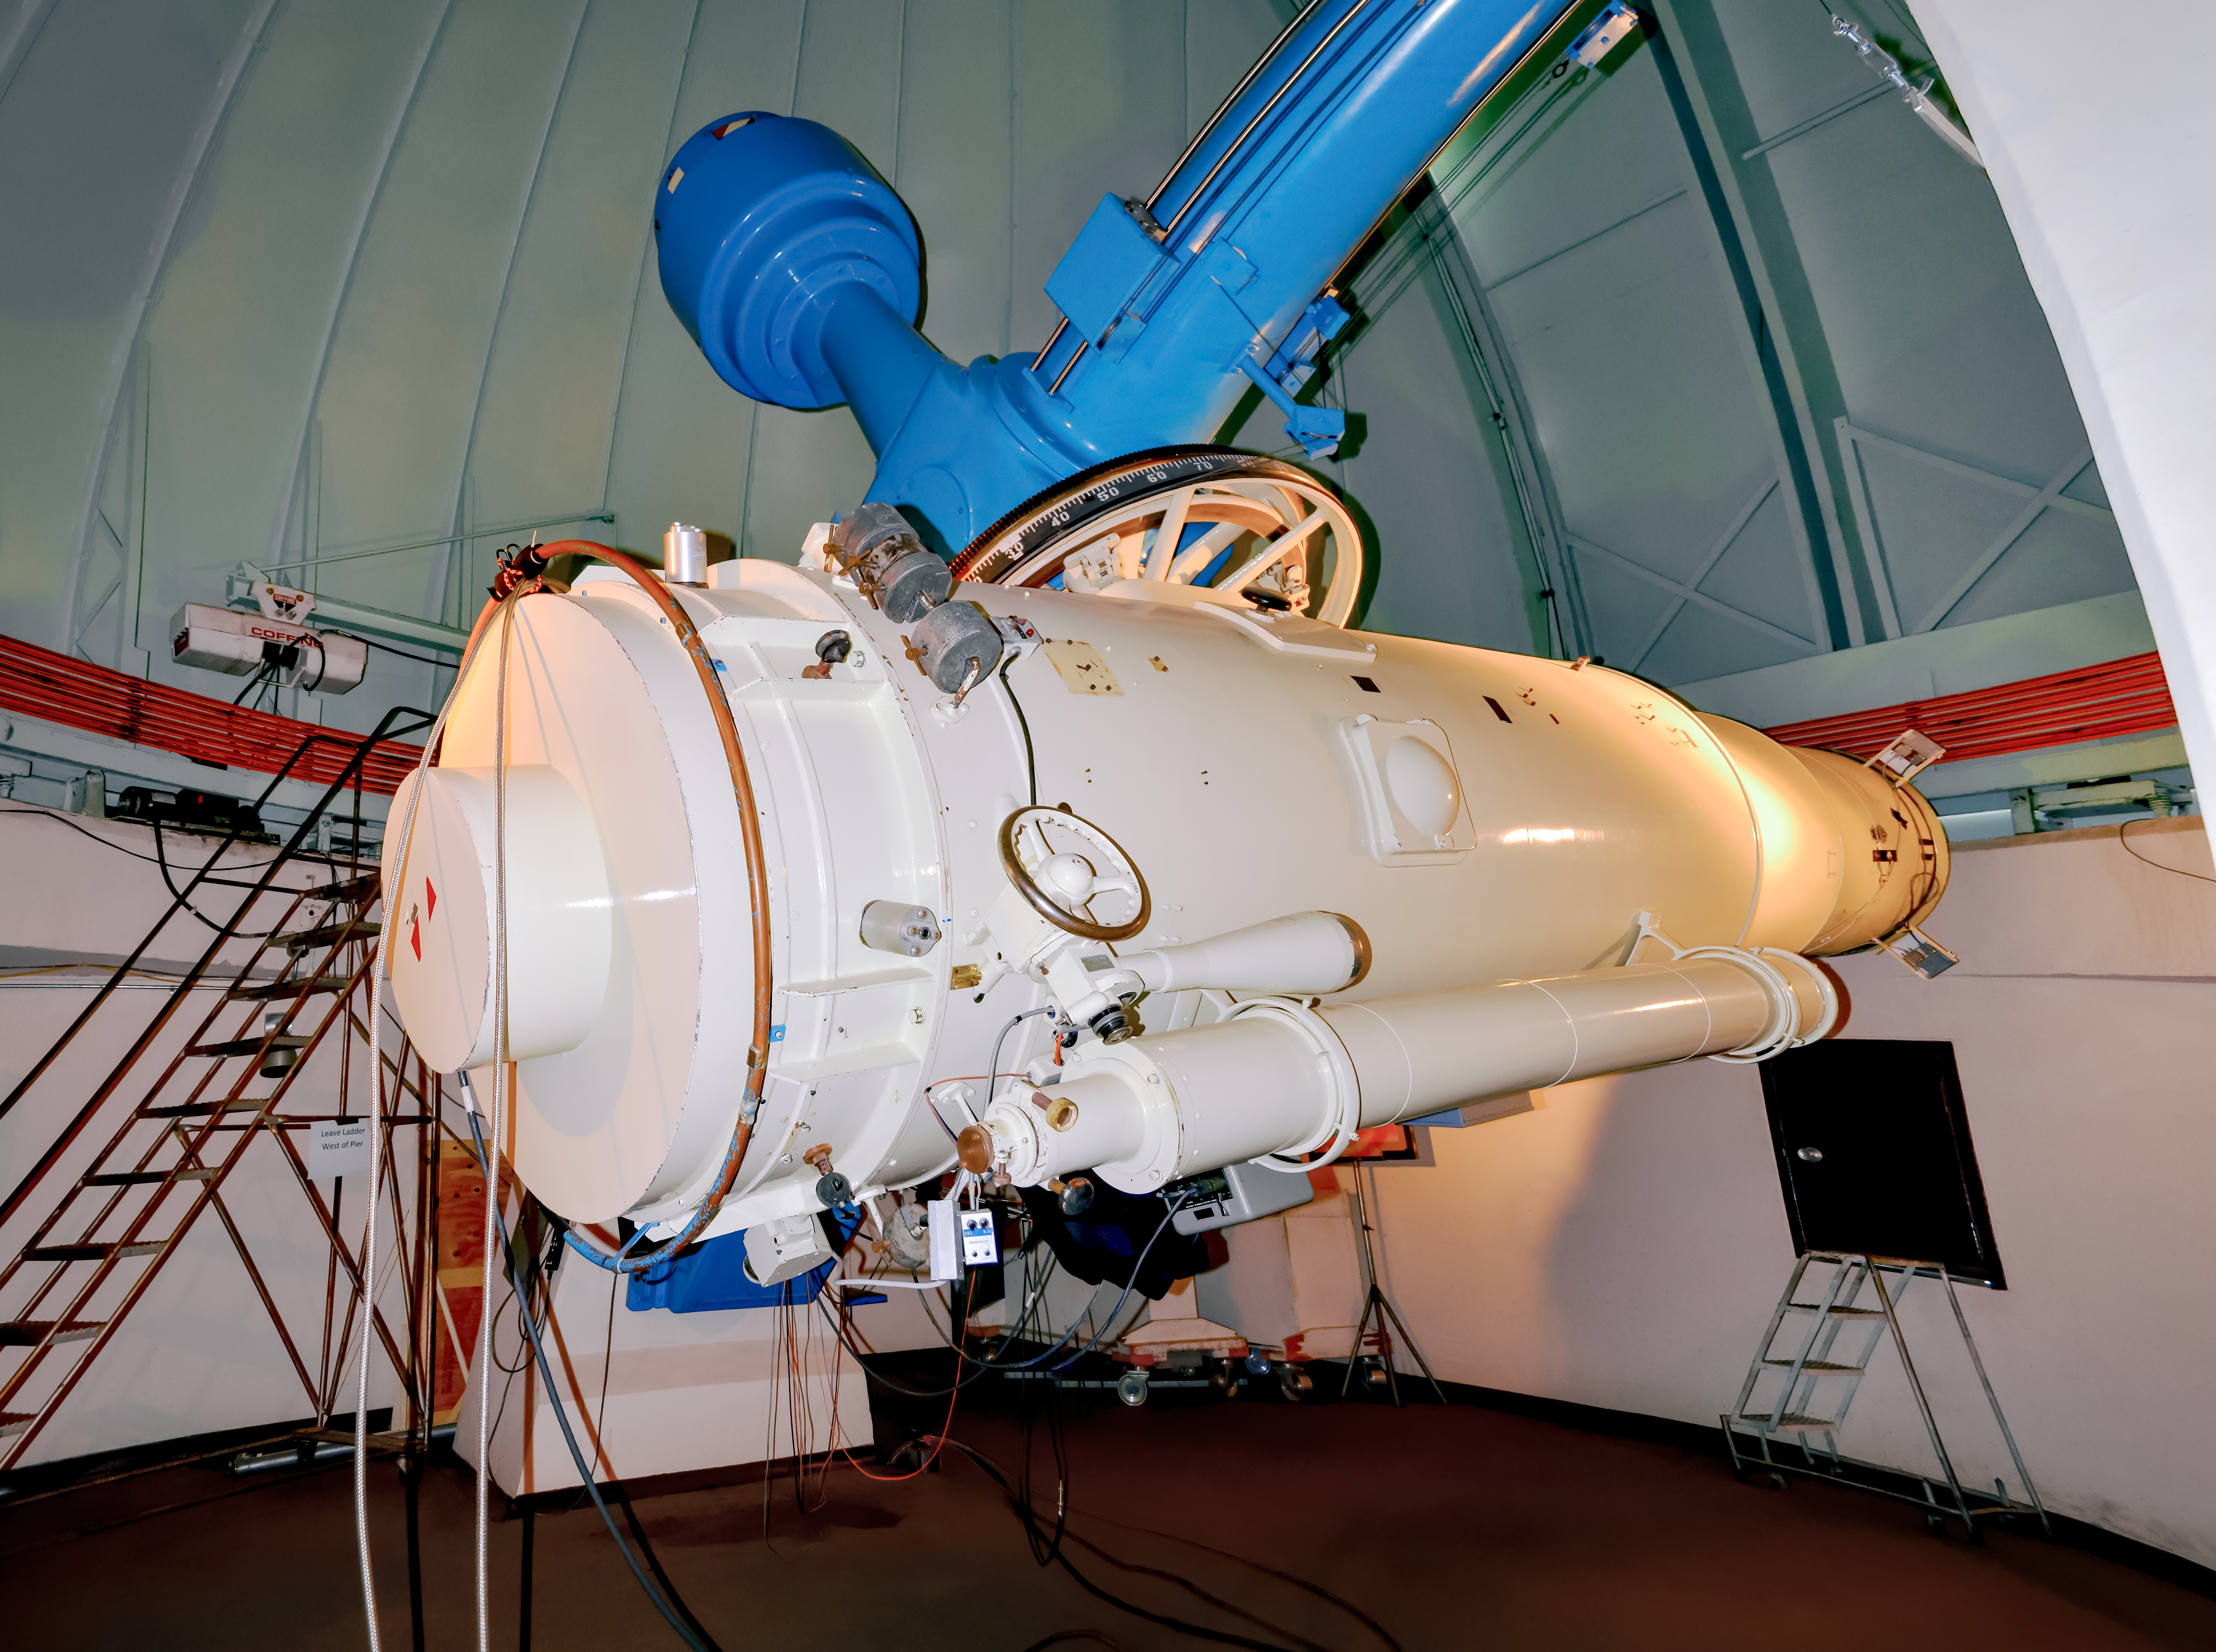

Curtis Schmidt Telescope

The University of Michigan/Cerro Tololo Inter-American Observatory Curtis Schmidt telescope is a twin to the Case Western Reserve University instrument on Kitt Peak. Schmidt-type telescopes are used to take wide angle pictures of large regions of the sky.

Credit: NOIRLab/AURA/NSF